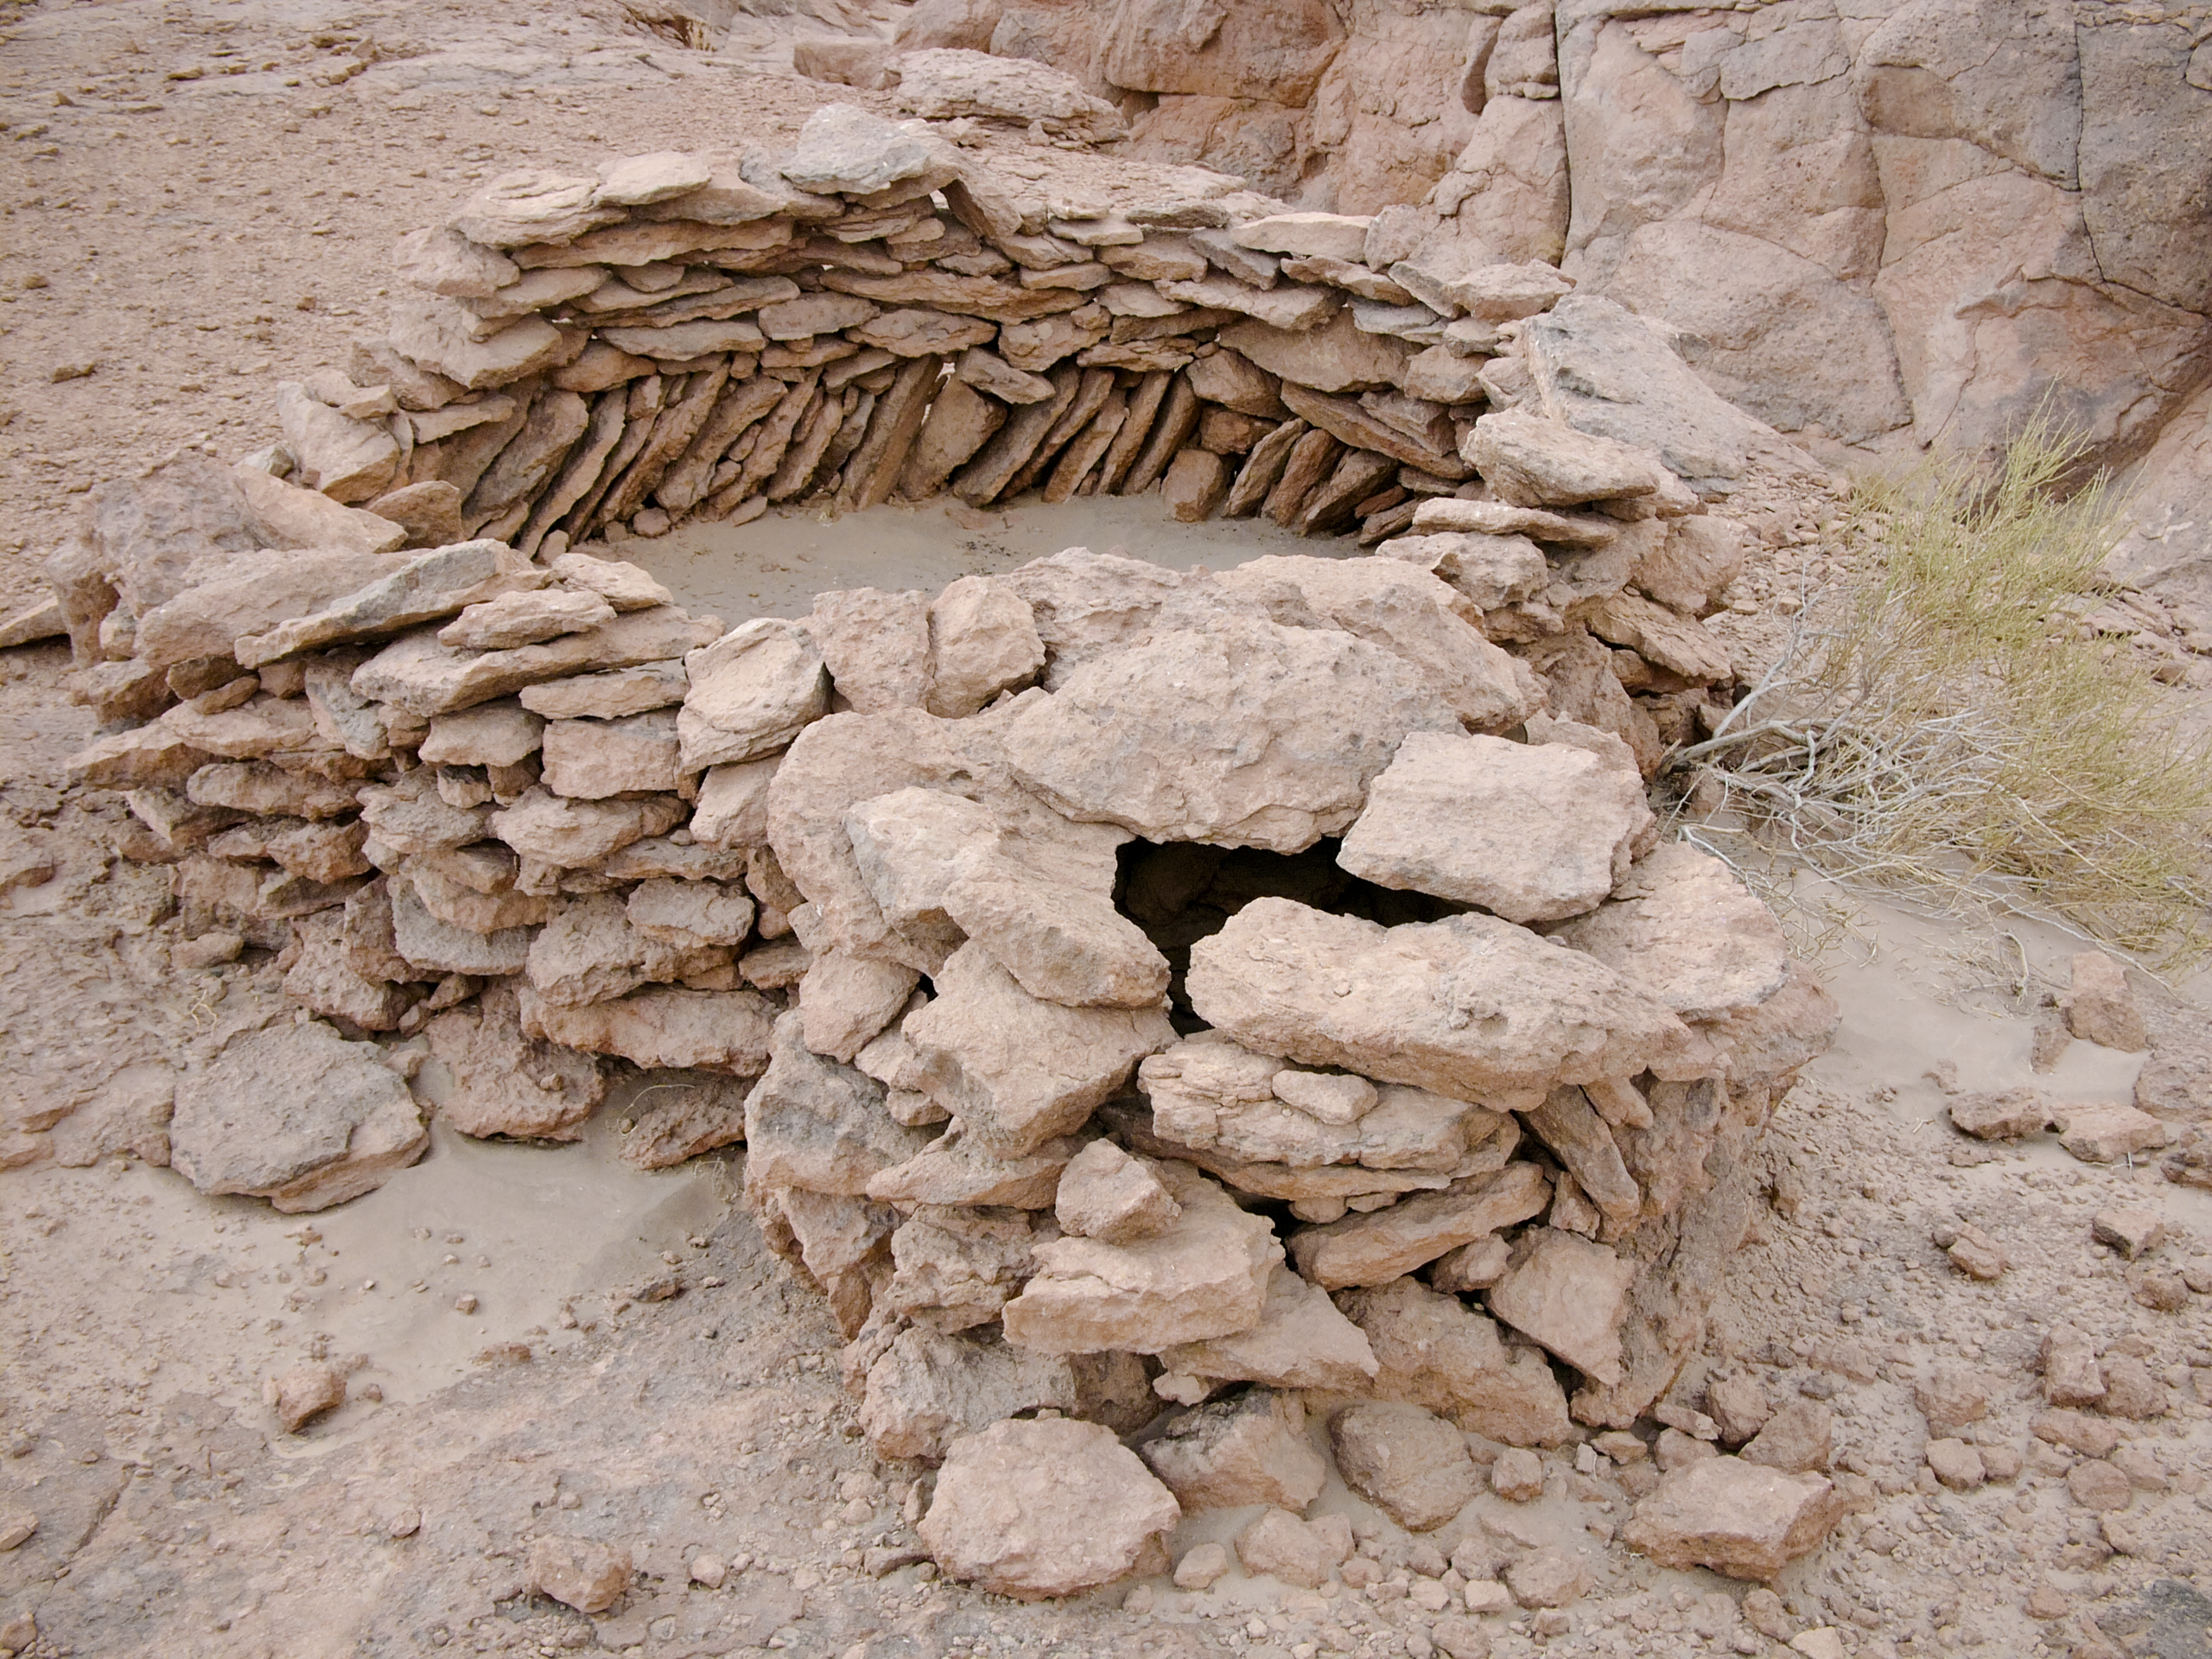

Archaeology in Atacama

The natural environment around the ALMA site. These archaeological testimonies were found near the ALMA site. This picture was obtained in August 2004.

Credit: ESO